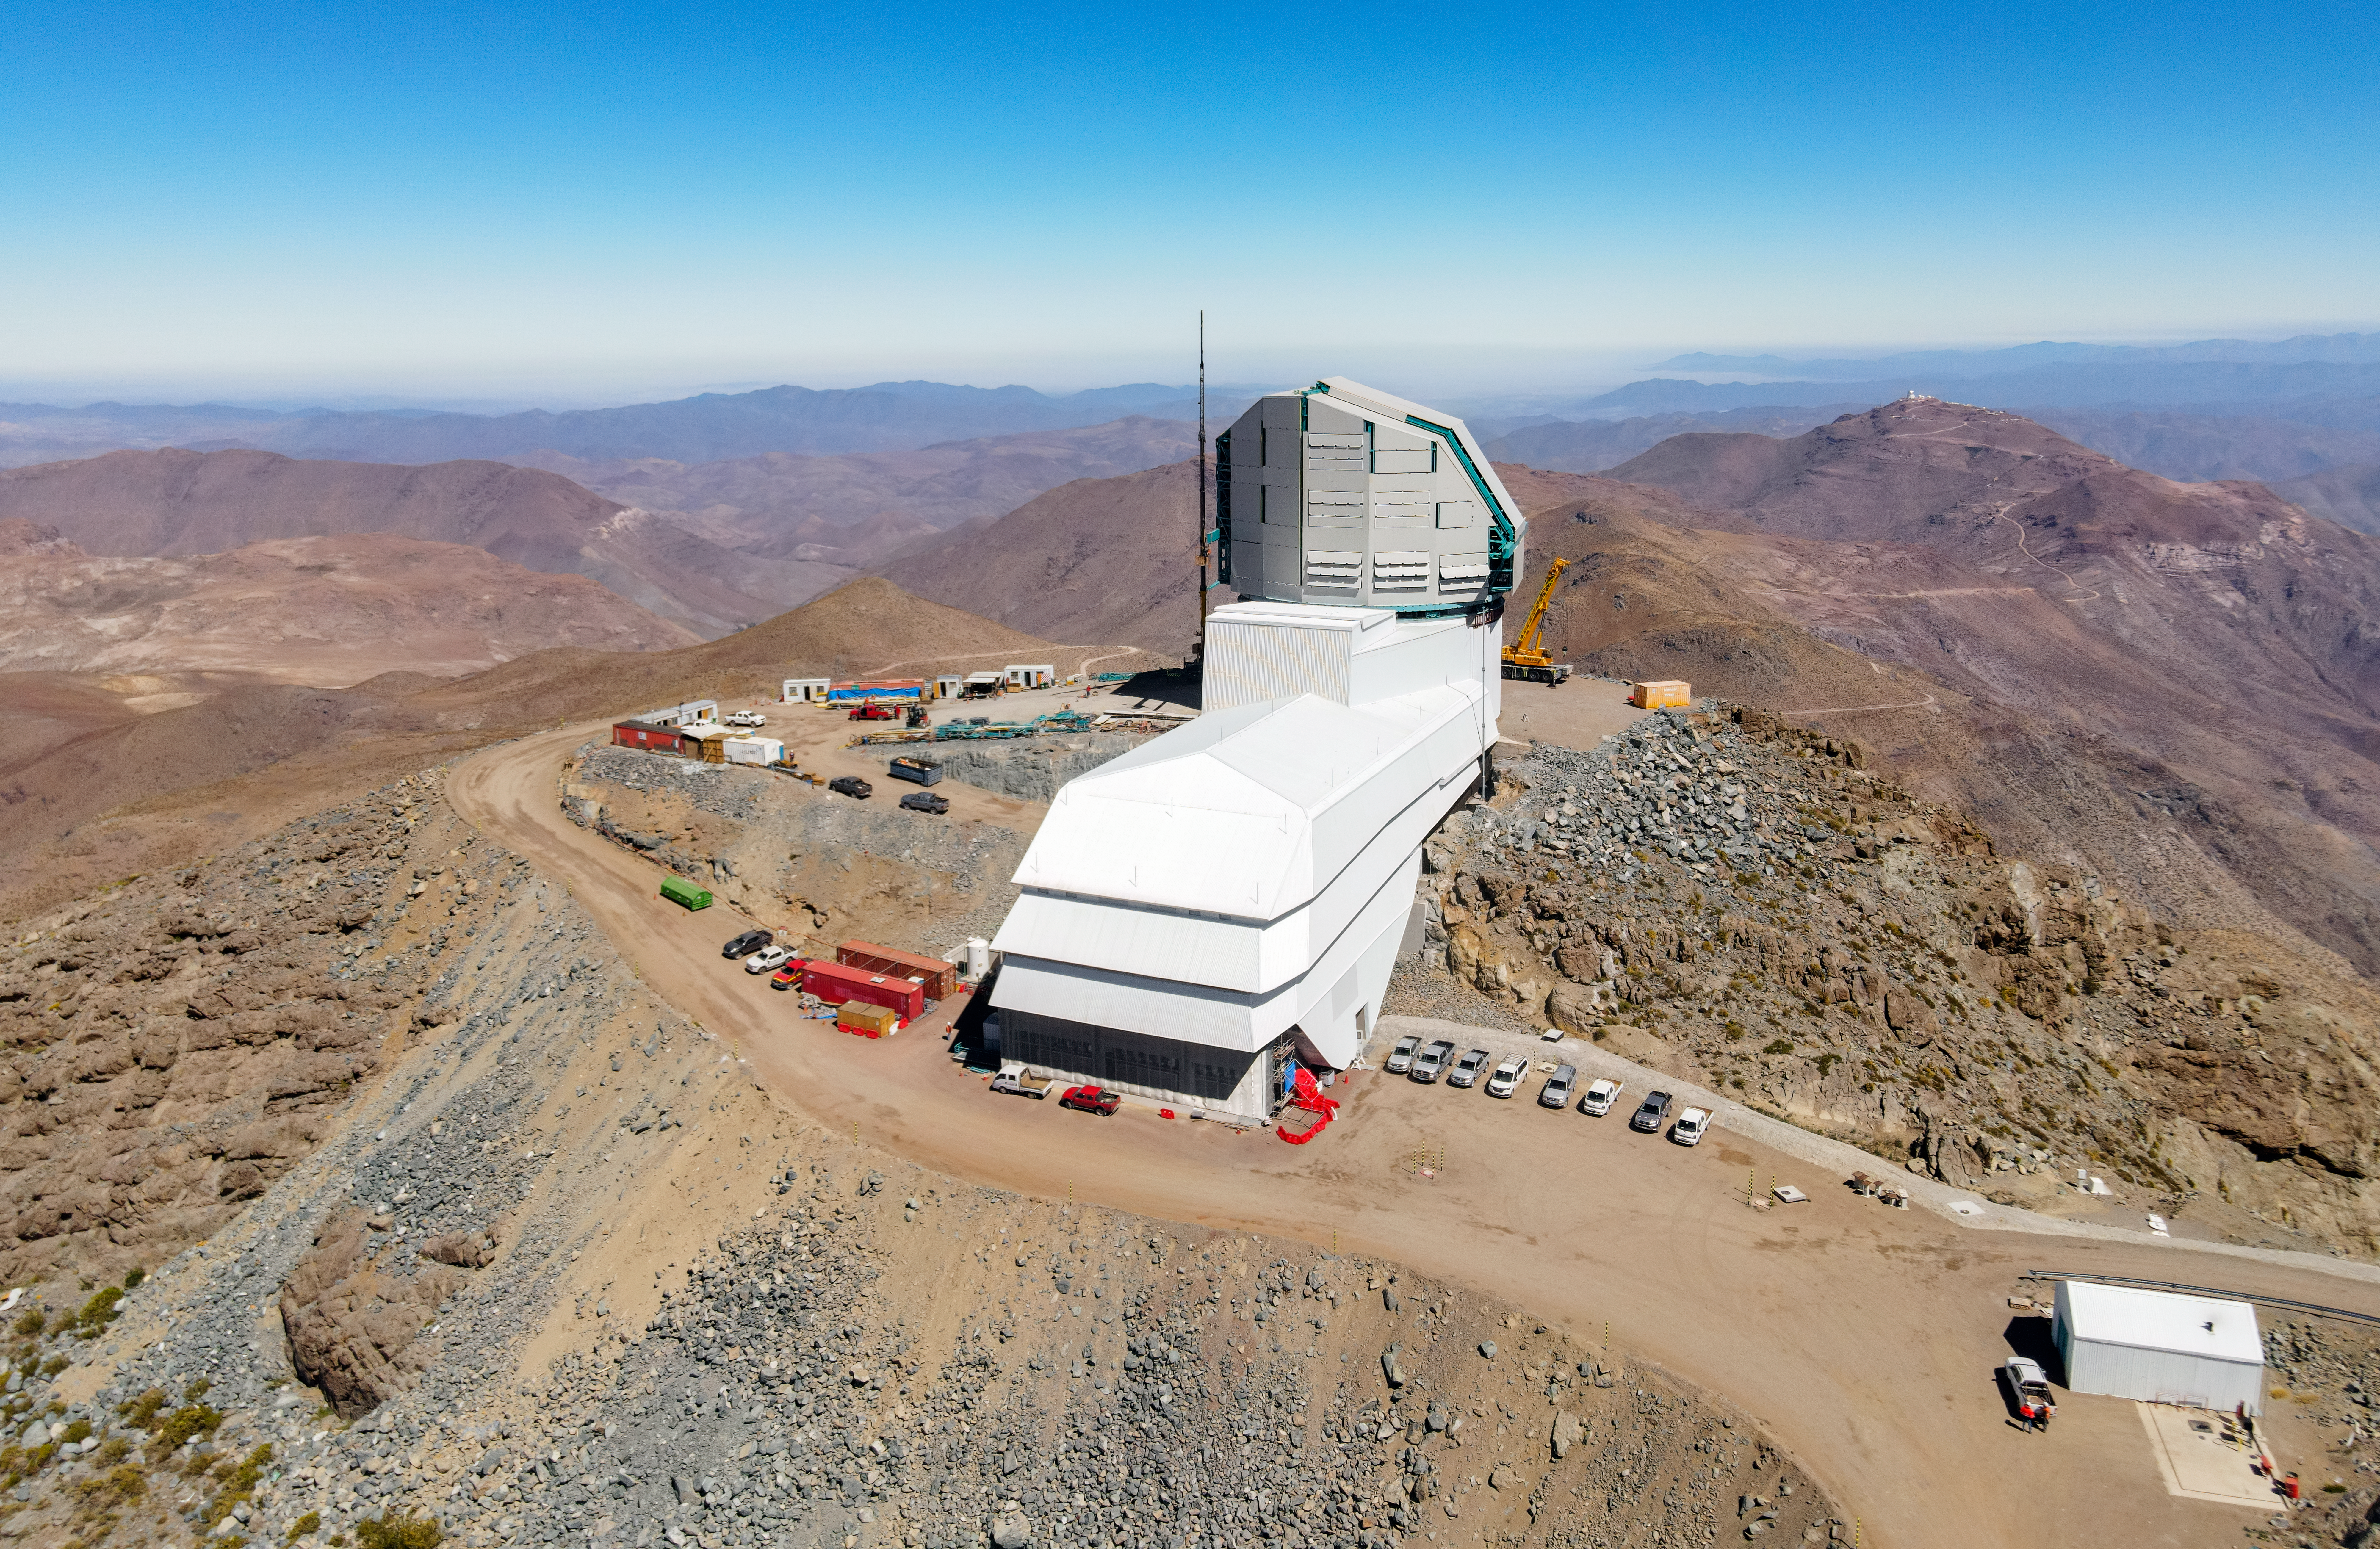

Rubin Drone 2020

Drone view of NSF–DOE Rubin Observatory under construction in December 2020.

Credit: RubinObs/NOIRLab/SLAC/NSF/DOE/AURA